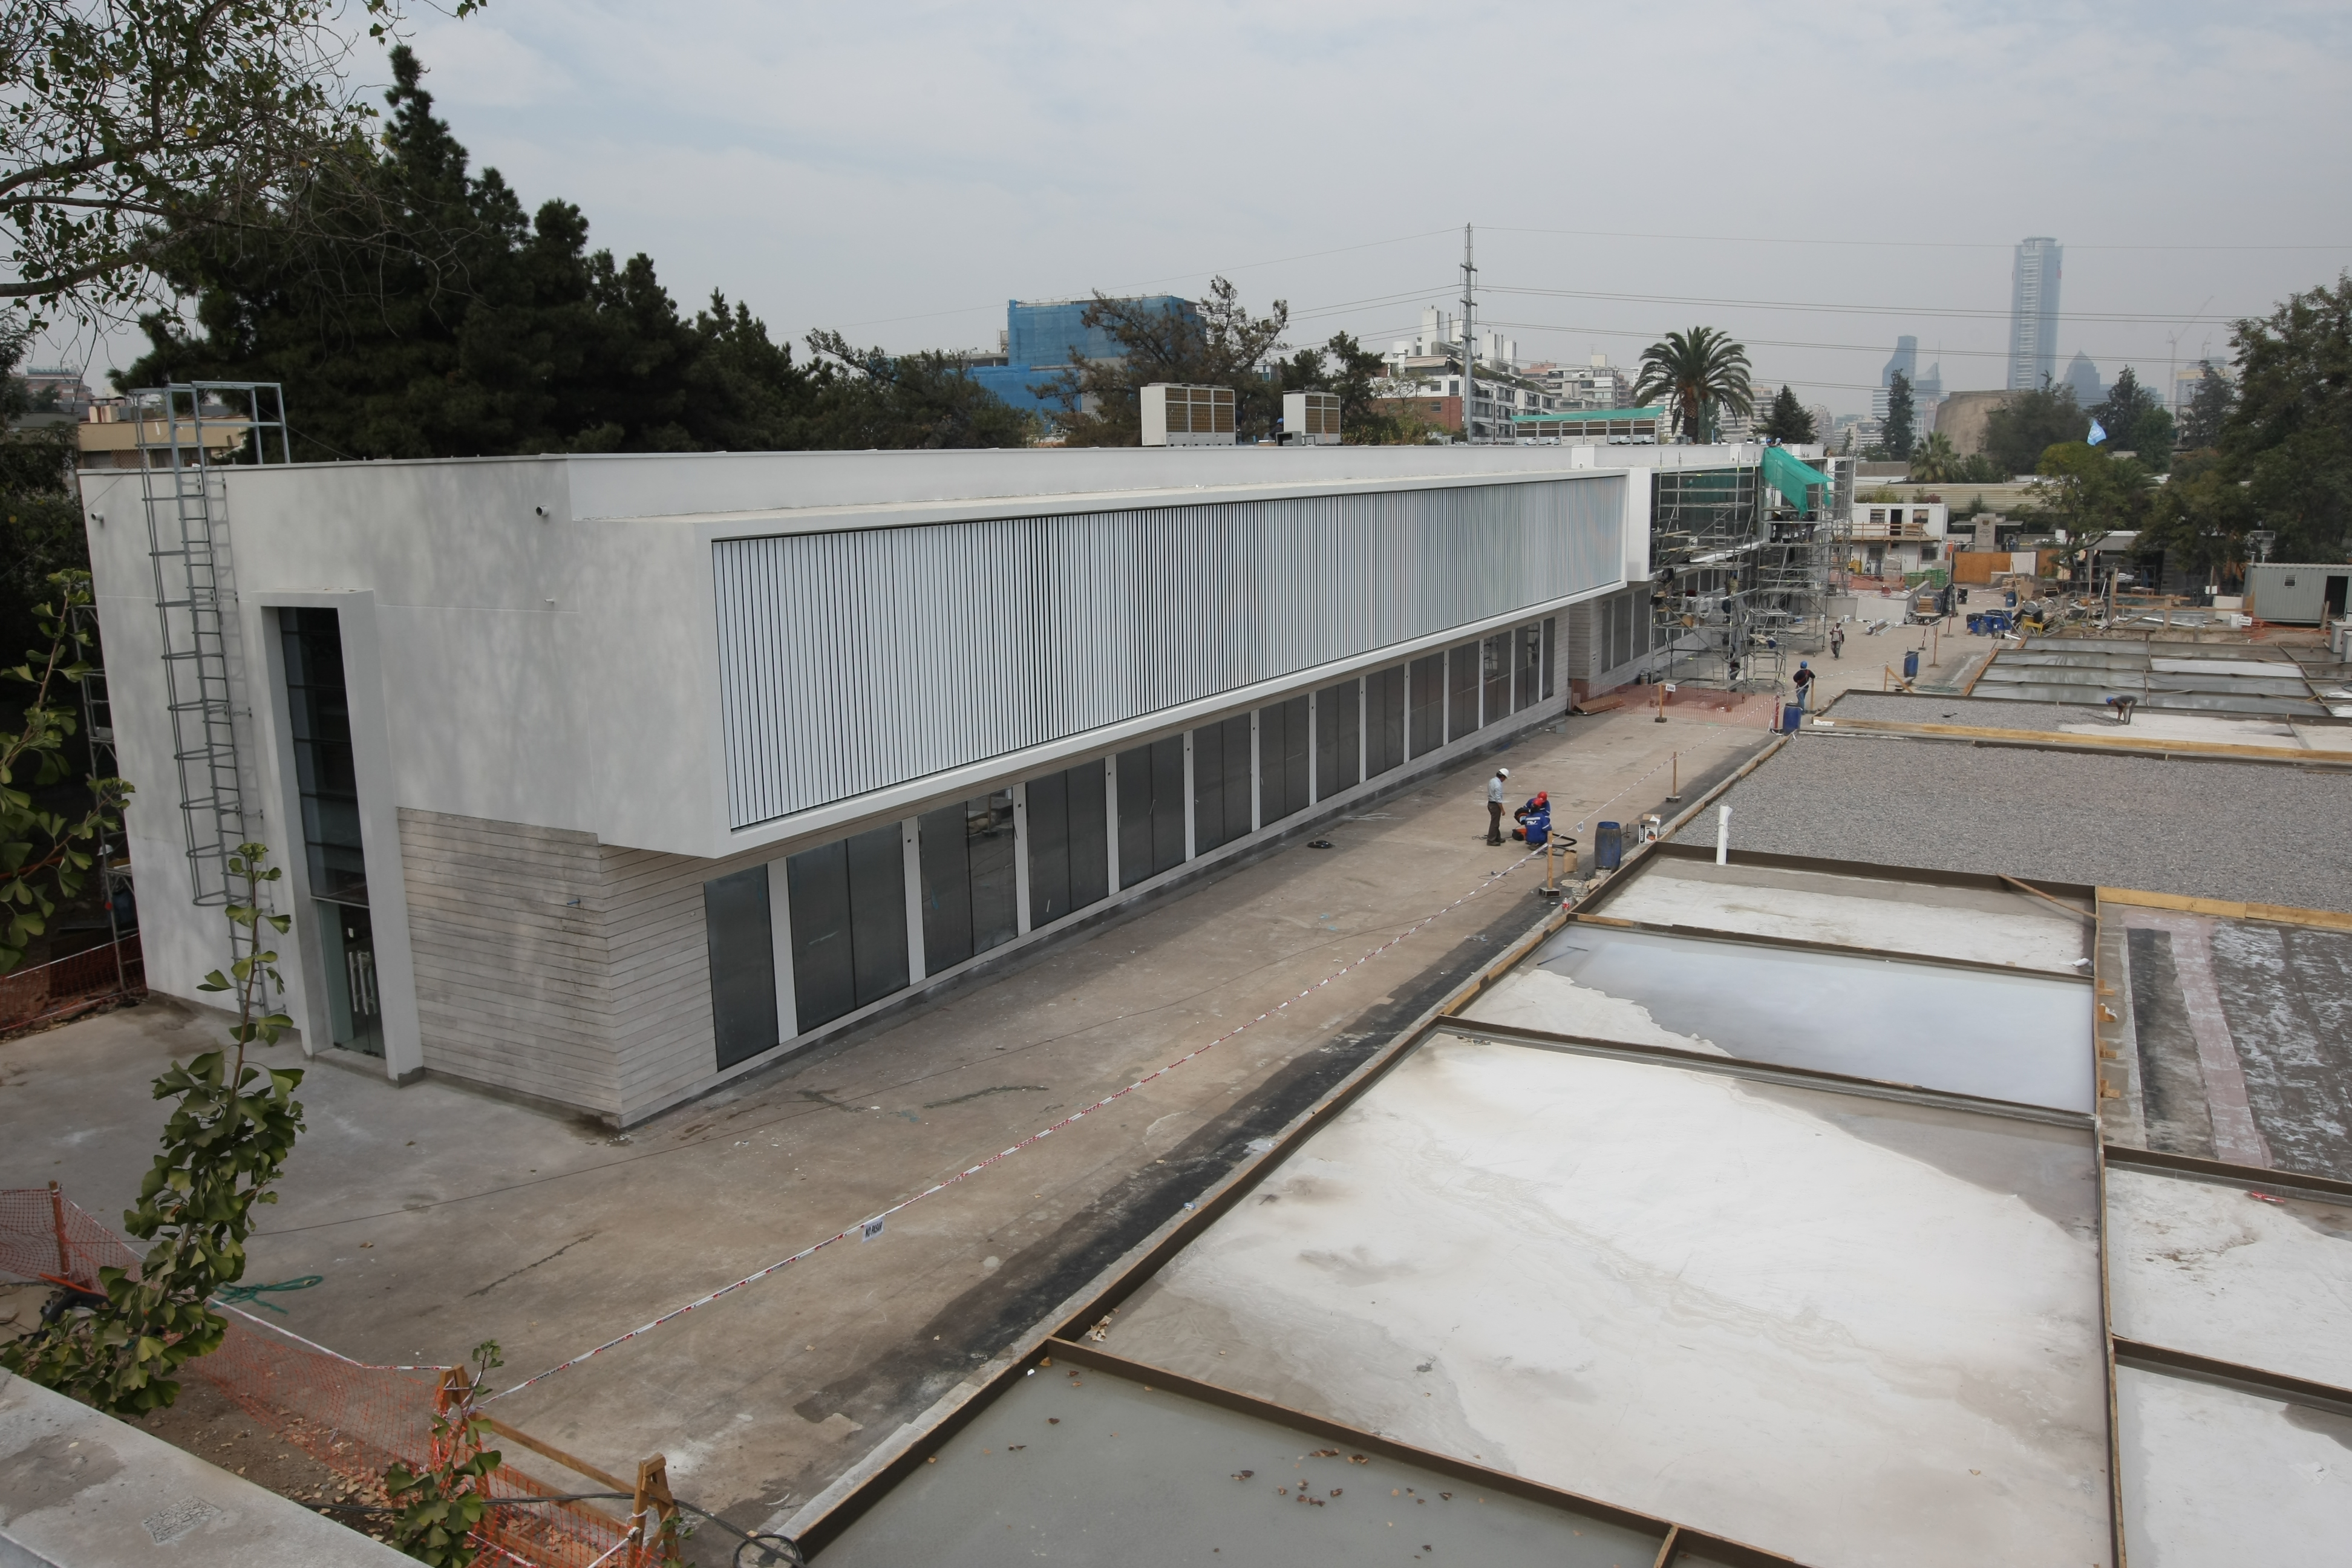

Construction of the ALMA

Construction of the ALMA headquarters in Santiago, Chile.

Credit: ALMA (ESO/NAOJ/NRAO)